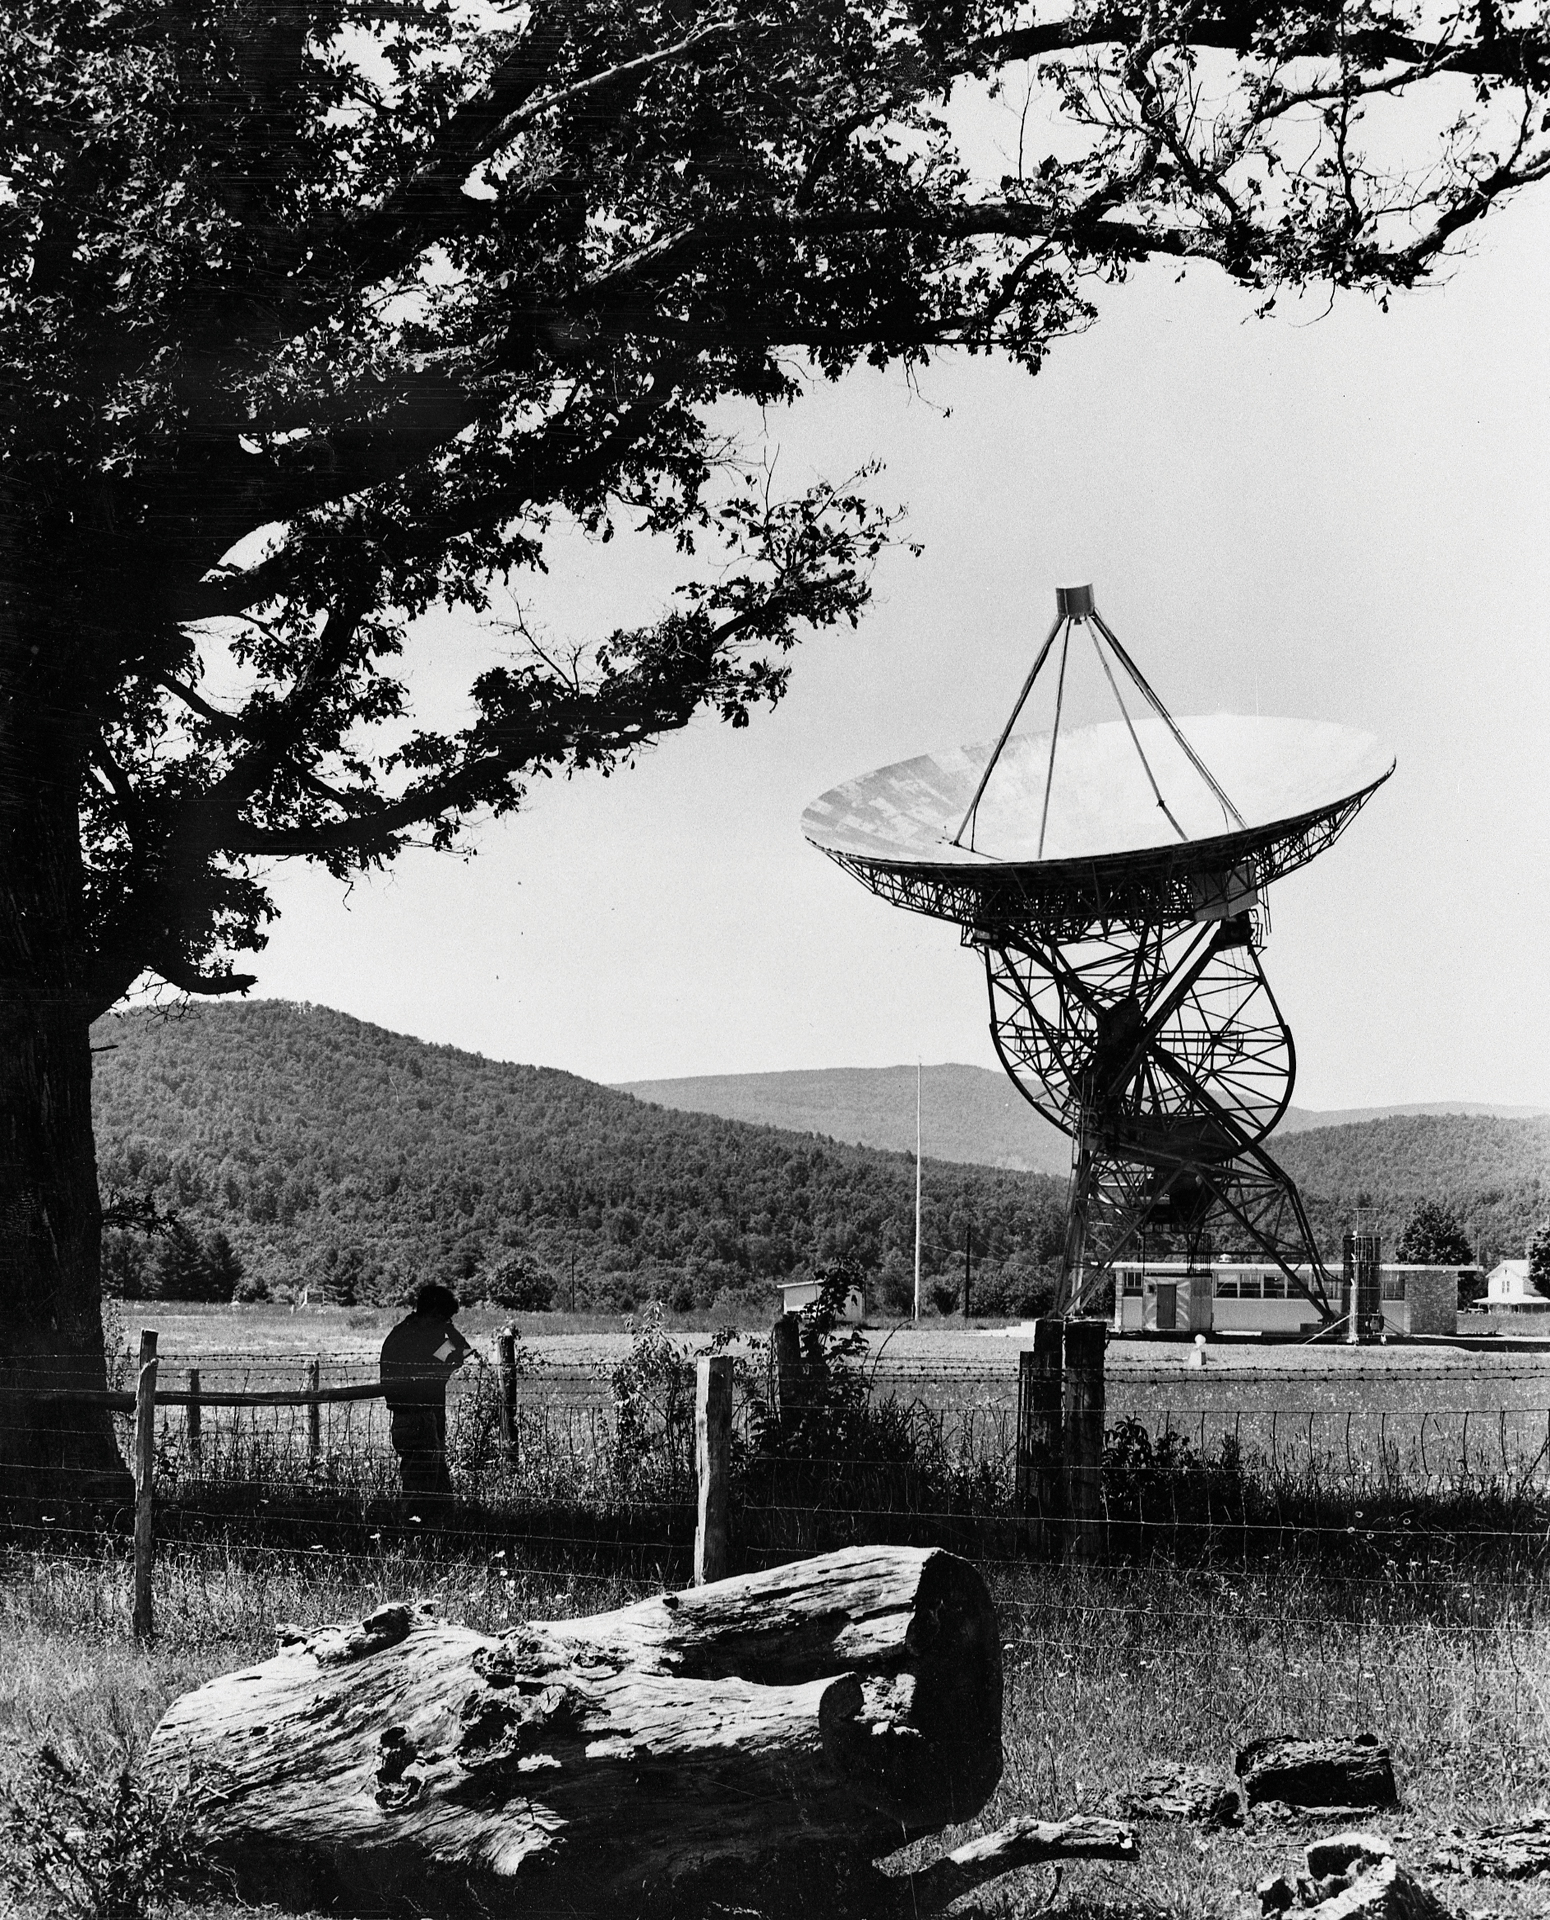

Gazing Upon Our First Telescope

The newly assembled 85-foot Howard E. Tatel telescope in Green Bank, West Virginia was the first radio telescope of the NRAO and began observing on February 13, 1959. The Tatel became famous in 1960 for performing the world's first SETI observations under the direction of Dr. Frank Drake.

Credit: NRAO/AUI/NSF